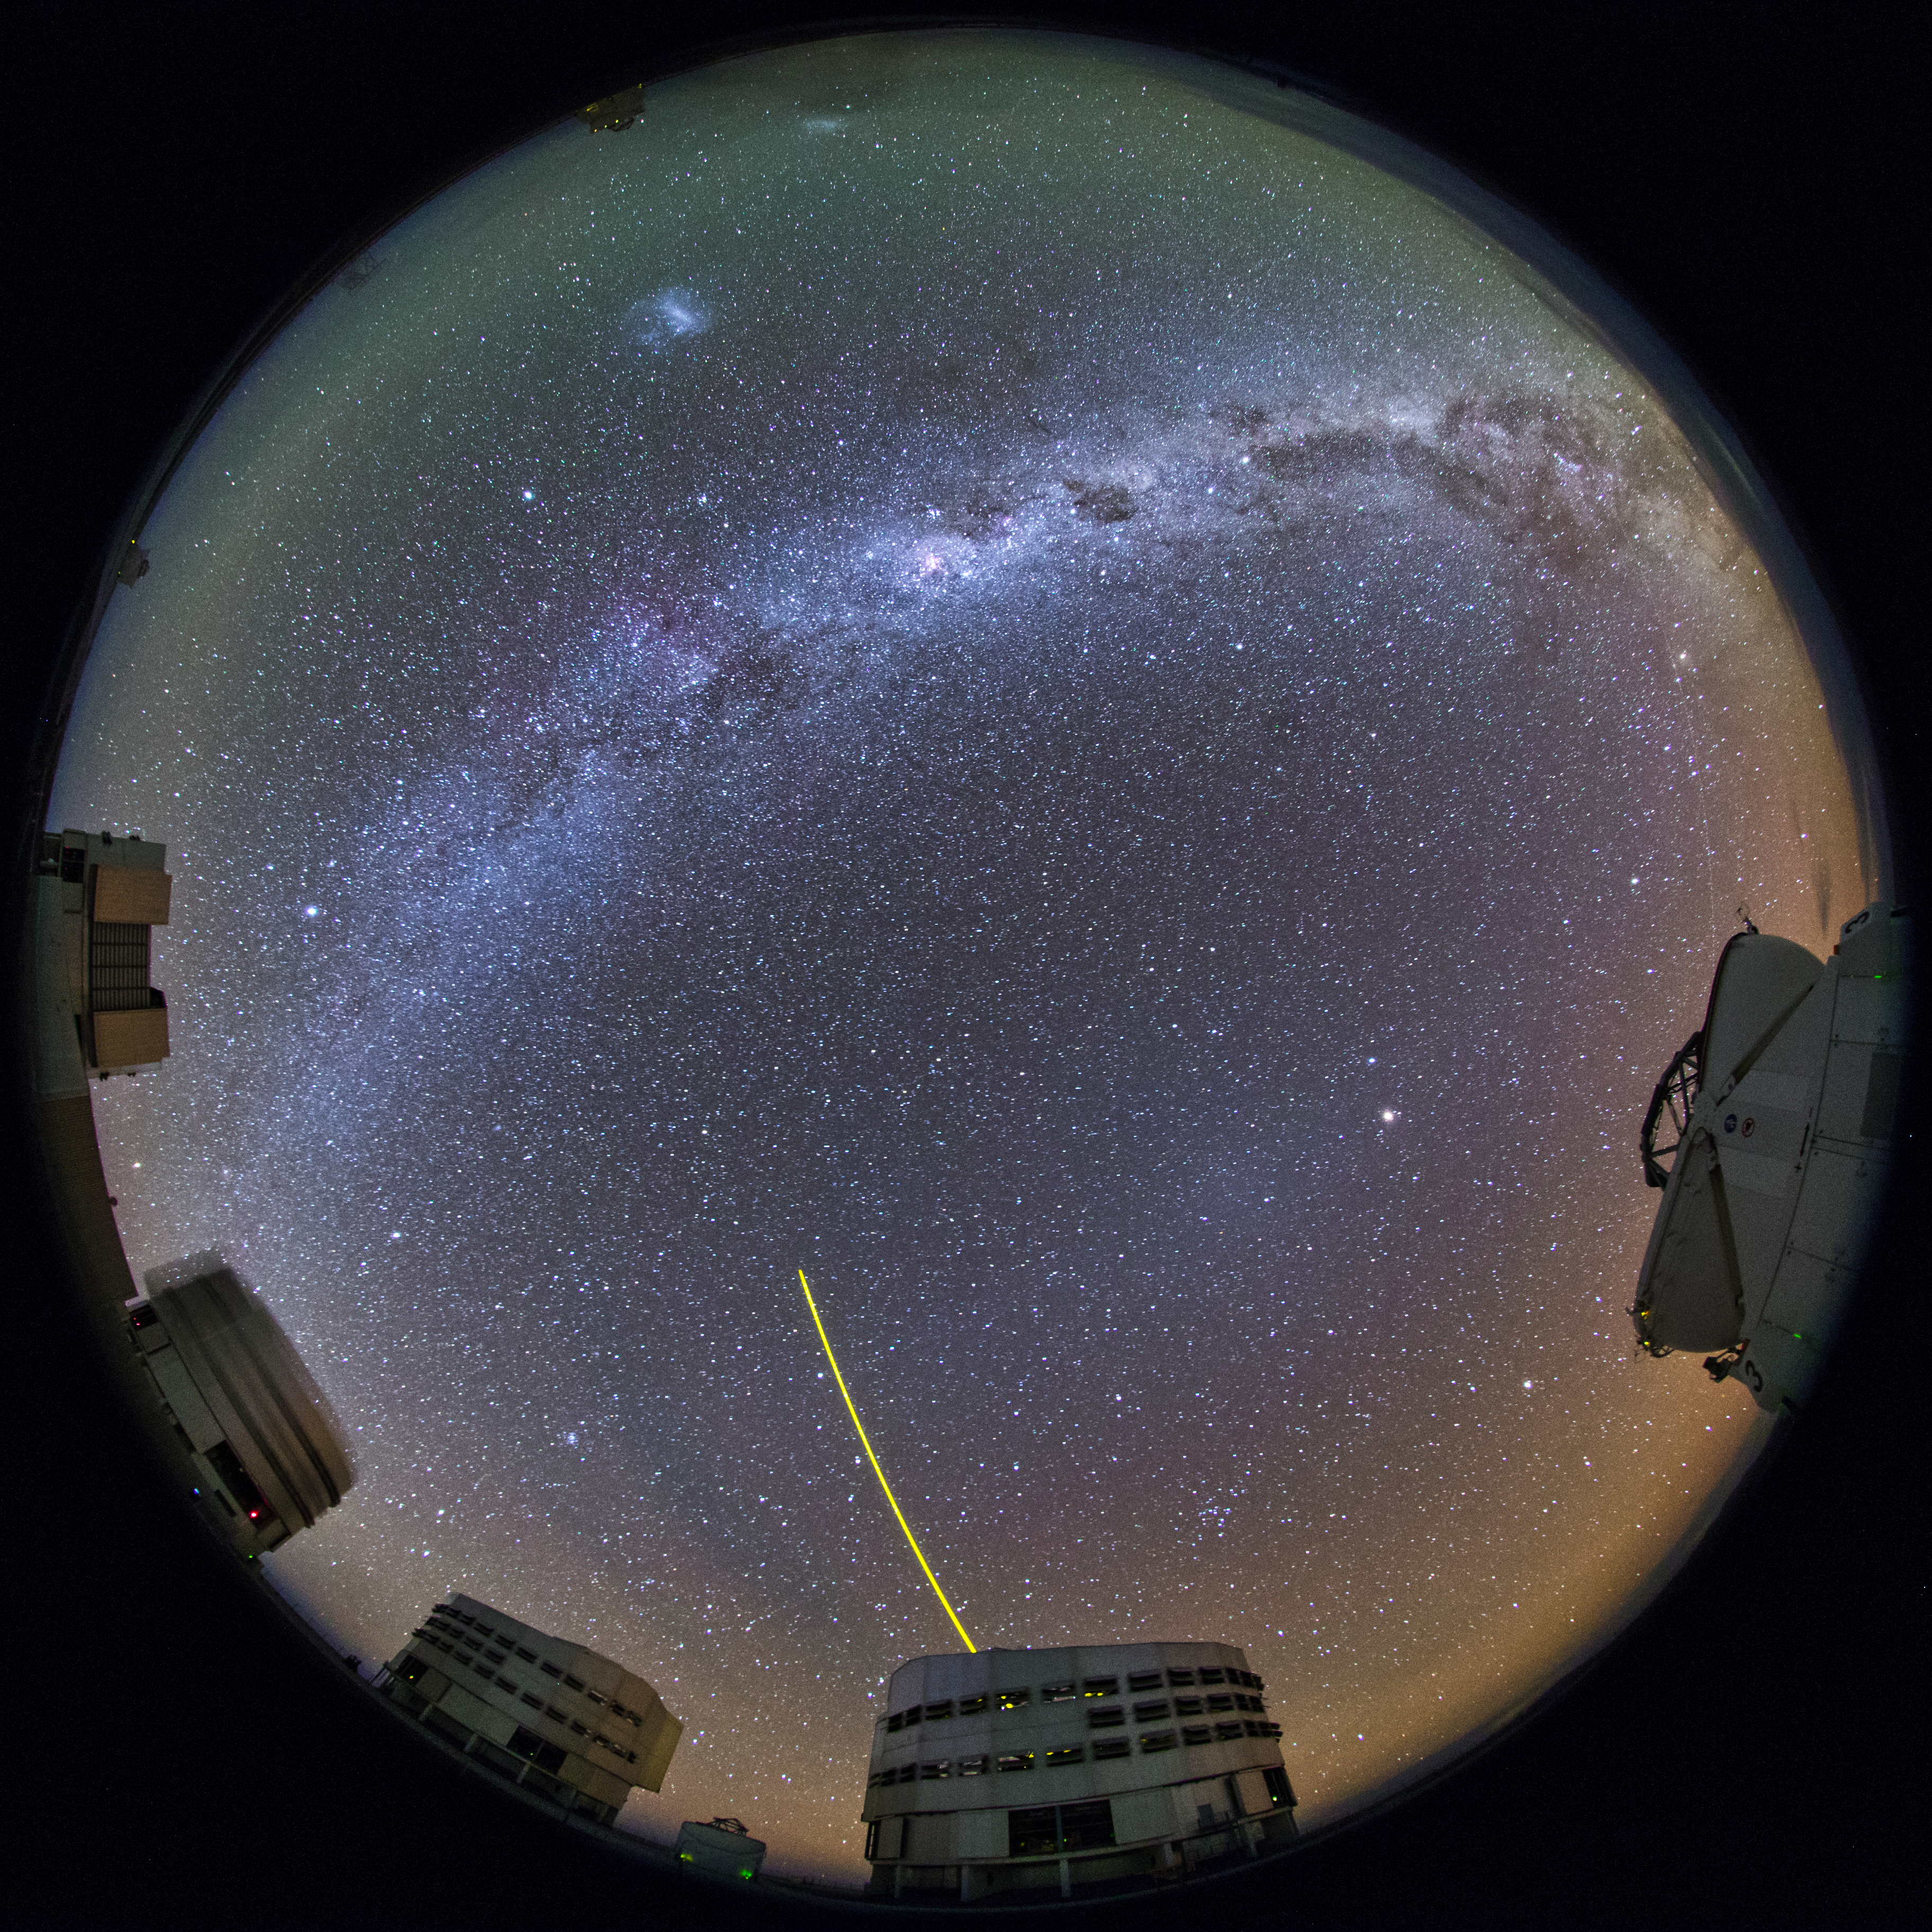

VLT platform fulldome view

Unit Telescope 4 (Yepun) fires its laser guide star in this colourful fish-eye (fulldome) view from Paranal – home to the Very Large Telescope array (VLT). Astronomers use a technique called adaptive optics to correct in real-time the distortion caused by the turbulence, making the images obtained almost as sharp as those taken in space.

Credit: ESO/B. Tafreshi (twanight.org)